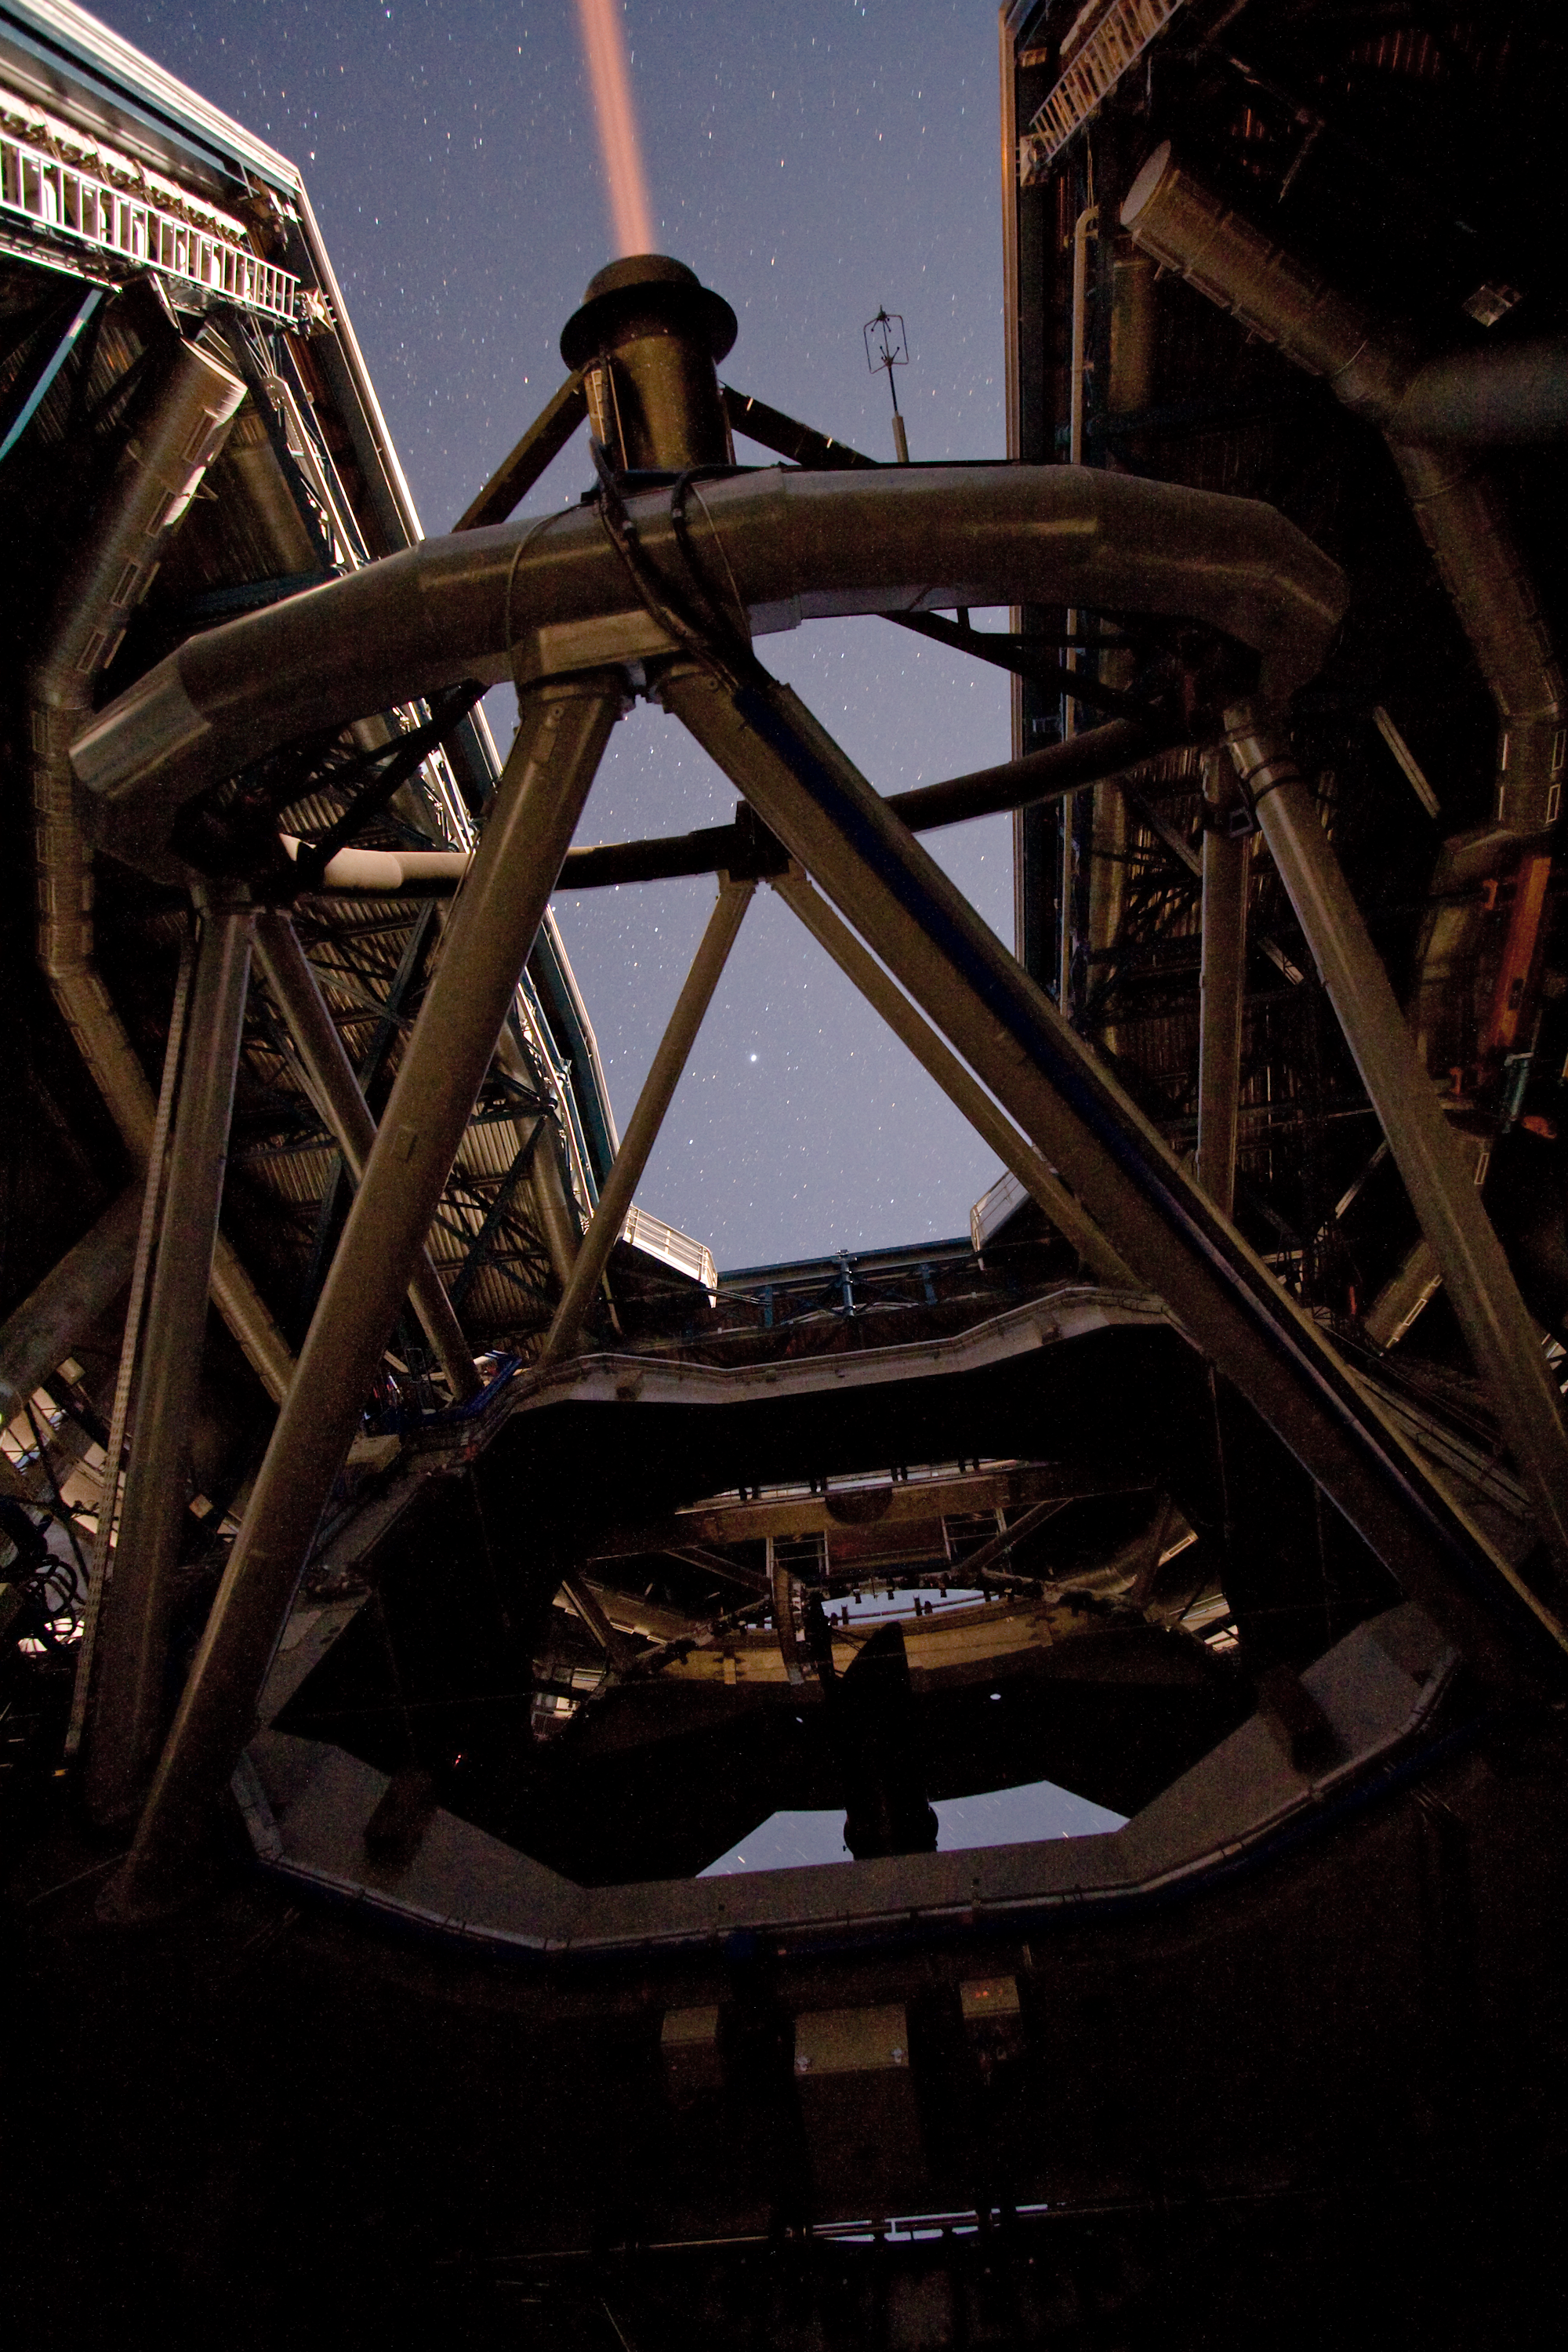

Laser beam creating an “artificial” star

A laser beam shoots out of Yepun, the fourth Unit Telescope of Europe’s flagship observatory, ESO’s Very Large Telescope (VLT). This beam is used to create an artificial star above Paranal to assist the adaptive optics instruments on the VLT. Adaptive optics is a technique that allows astronomers to overcome the blurring effect of the atmosphere and obtain images almost as sharp as would be possible if the whole telescope were placed in space, above Earth's atmosphere.

Credit: ESO/Y. Beletsky